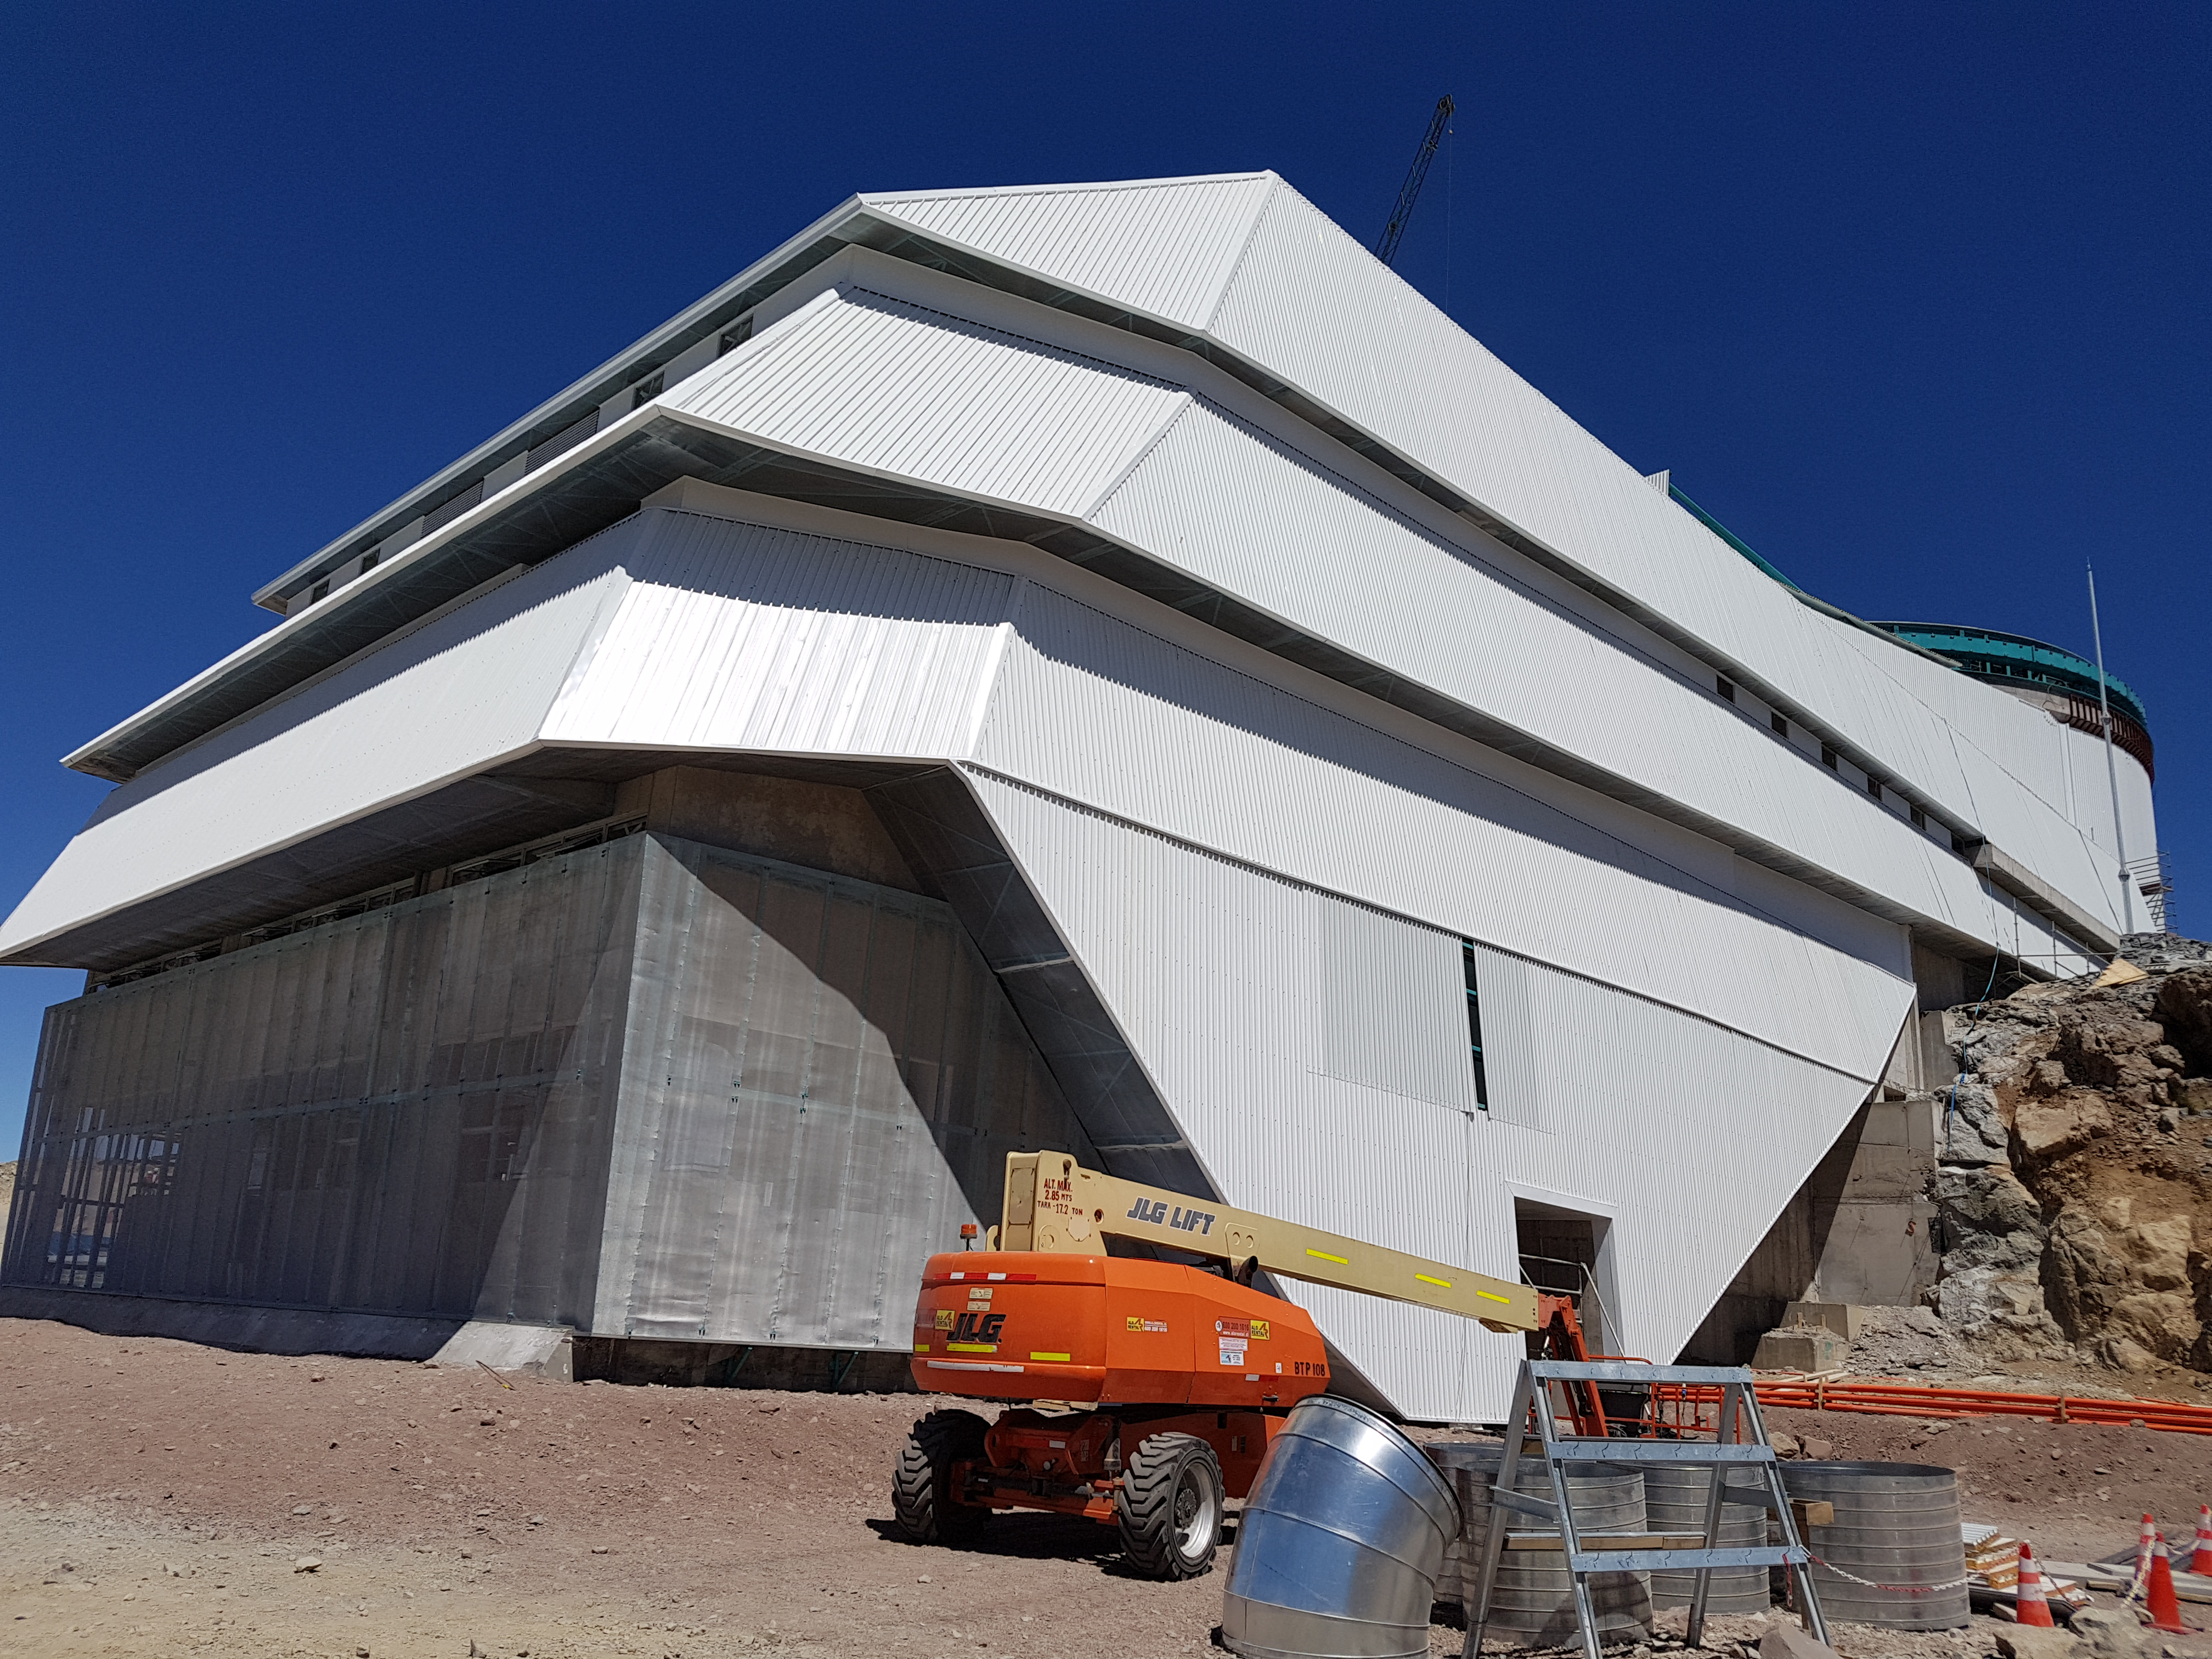

Summit Construction Update December 19

General view showing the status of the LSST facility in late December 2017.

Credit: Rubin Observatory/NSF/AURA